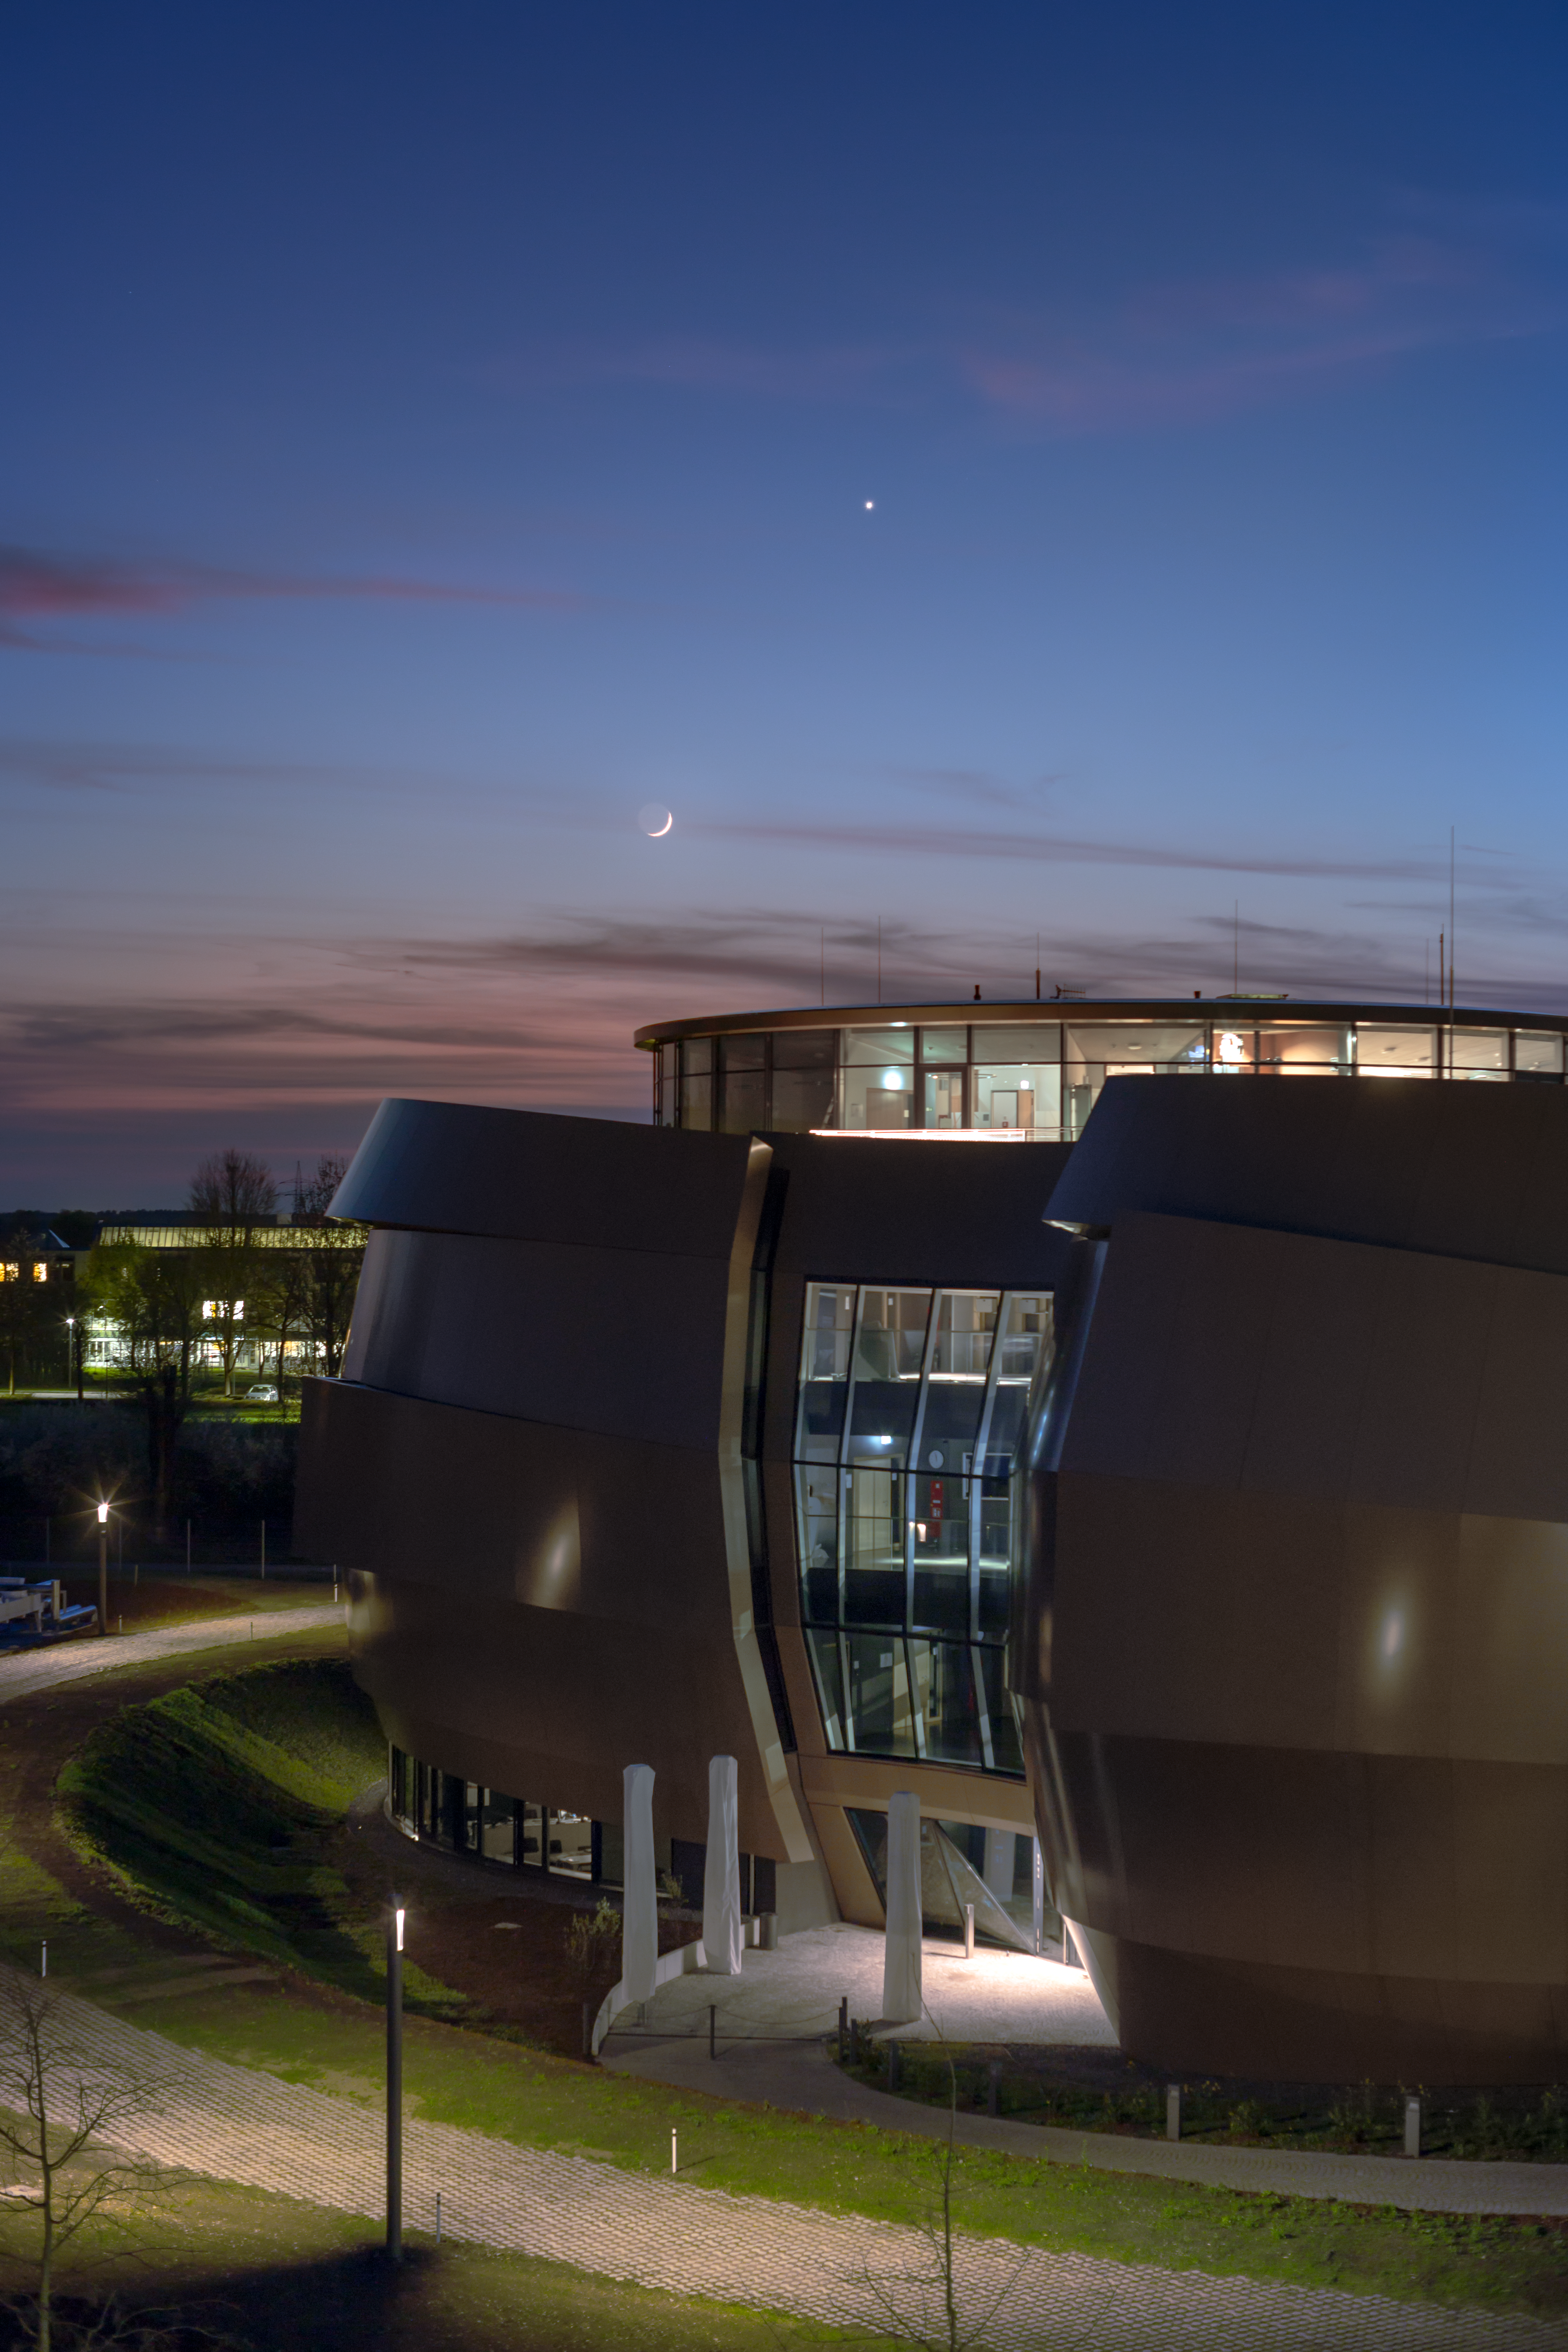

The Moon and Venus over the ESO Supernova

In the evening of 17 April 2018 a rare celestial conjunction occurred over ESO headquarters at Garching bei München, Germany. The crescent Moon was joined by both Venus and the Pleiades and Hyades star clusters. The phenomenon was even more unique as the ESO Supernova Planetarium & Visitor Centre was also in sight in this spellbinding image captured by ESO Photo Ambassador Petr Horálek.

Credit: ESO/P. Horálek